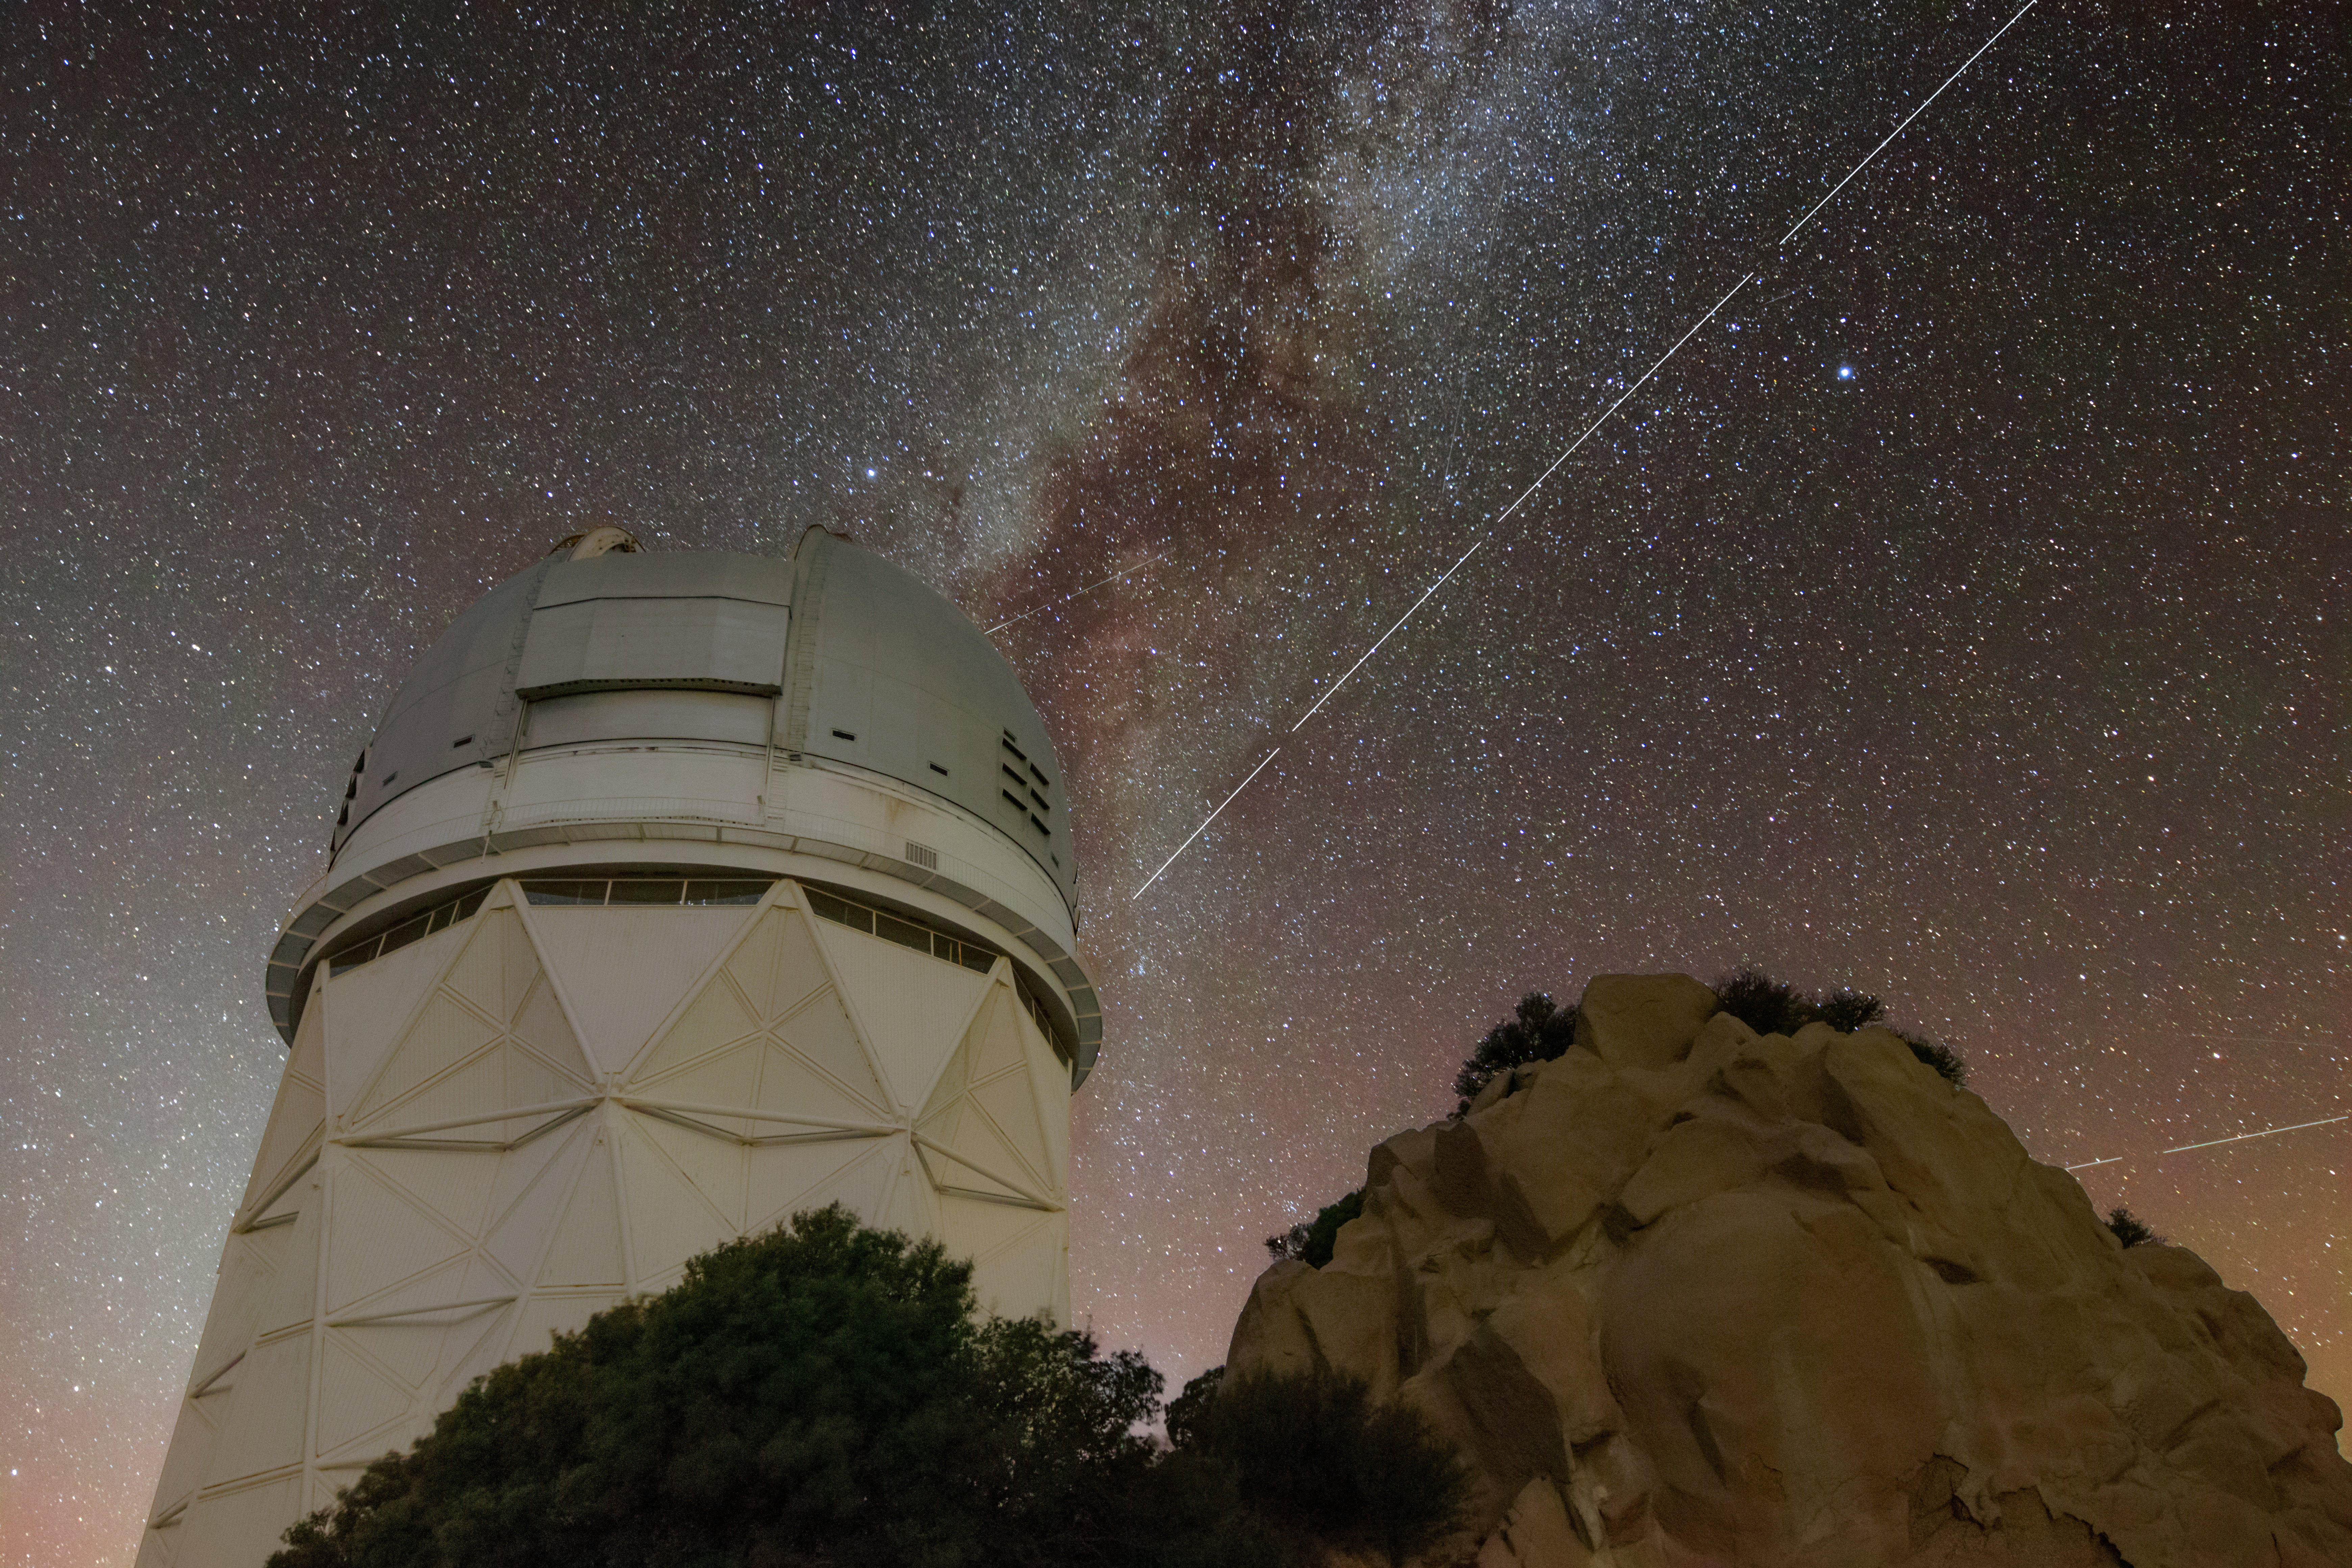

Trail left by BlueWalker 3 over Kitt Peak National Observatory

Trails in the night sky left by BlueWalker 3 are juxtaposed against the Nicholas U. Mayall 4-meter Telescope at Kitt Peak National Observatory in Arizona, a Program of NSF's NOIRLab. The breaks in the trail are caused by breaks between four twenty second exposures that were stacked to create this image.

Credit: KPNO/NOIRLab/IAU/SKAO/NSF/AURA/R. Sparks